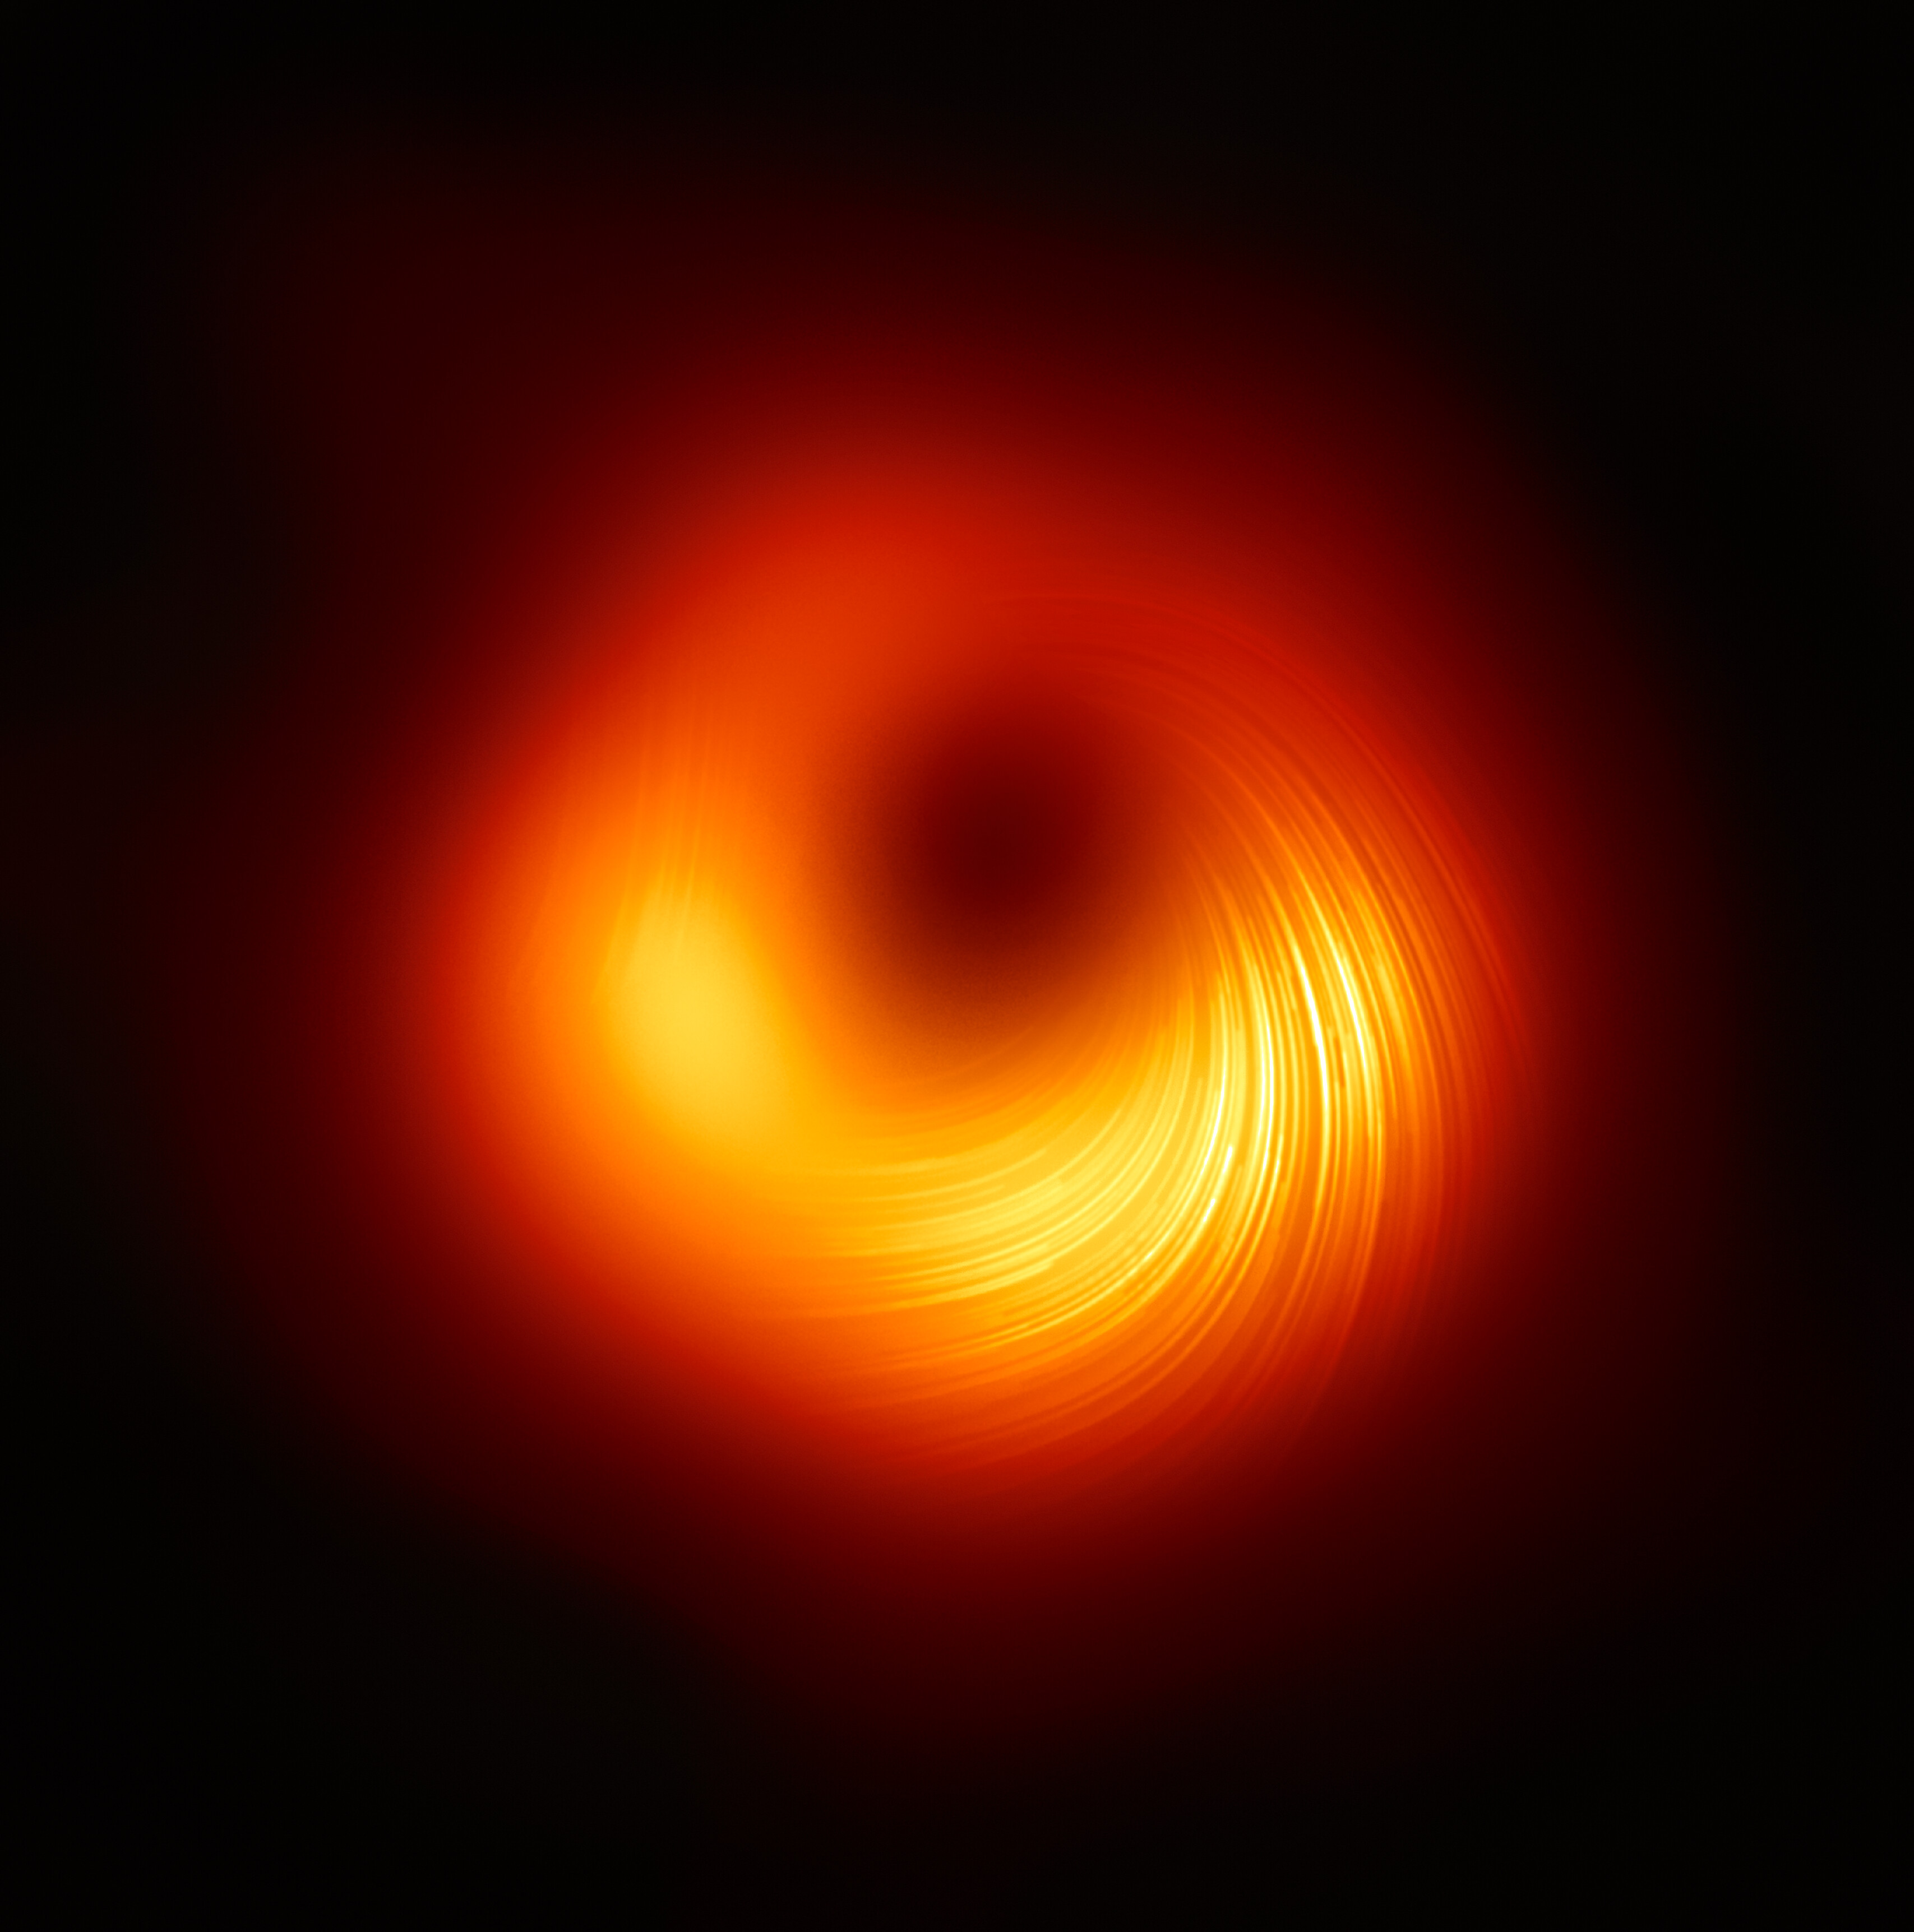

A view of the M87 supermassive black hole in polarised light

The Event Horizon Telescope (EHT) collaboration, who produced the first ever image of a black hole released in 2019, has today a new view of the massive object at the centre of the Messier 87 (M87) galaxy: how it looks in polarised light. This is the first time astronomers have been able to measure polarisation, a signature of magnetic fields, this close to the edge of a black hole. This image shows the polarised view of the black hole in M87. The lines mark the orientation of polarisation, which is related to the magnetic field around the shadow of the black hole.

Credit: EHT Collaboration